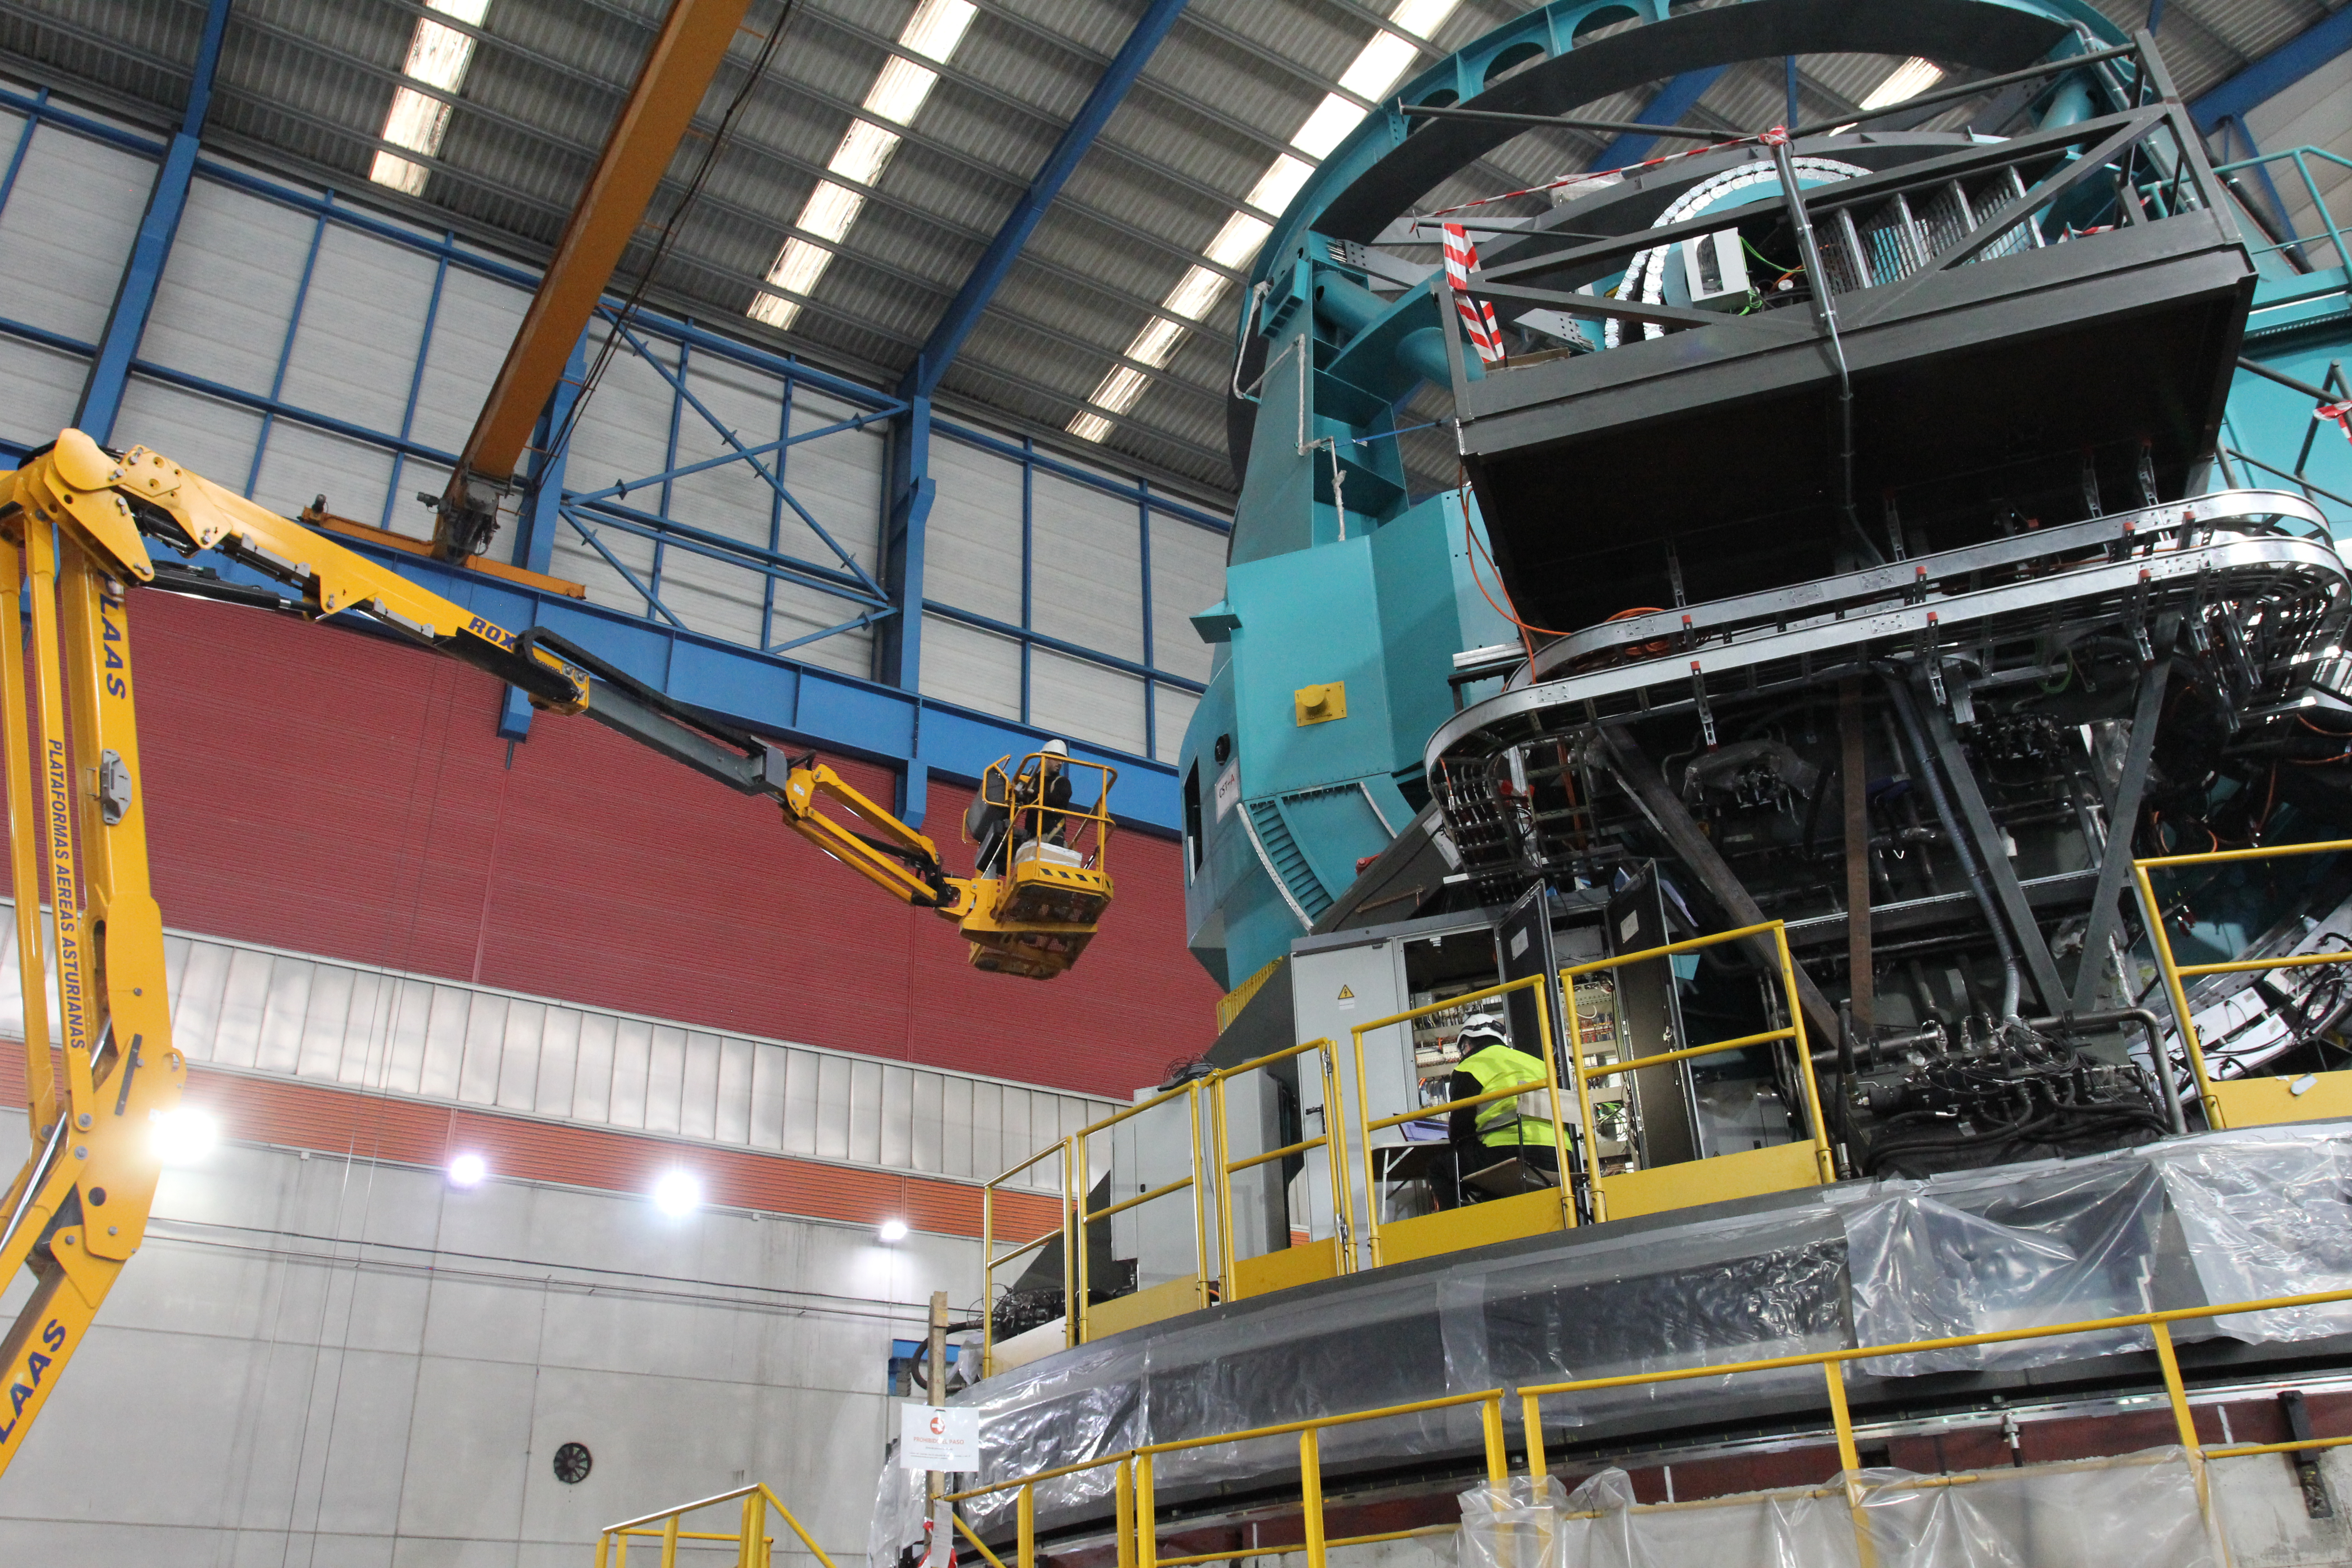

TMA Safety Review

An LSST team spent 5 days in Spain this month, conducting a thorough safety review of the Telescope Mount Assembly (TMA), at vendor Asturfeito. LSST Safety Manager Chuck Gessner, Telescope and Site Technical Manager Shawn Callahan, Senior Systems Engineer Austin Roberts, and Lead Electrical Engineer Oliver Wiecha inspected the numerous safety features included in the structure of the TMA.

Credit: Rubin Observatory/NSF/AURA